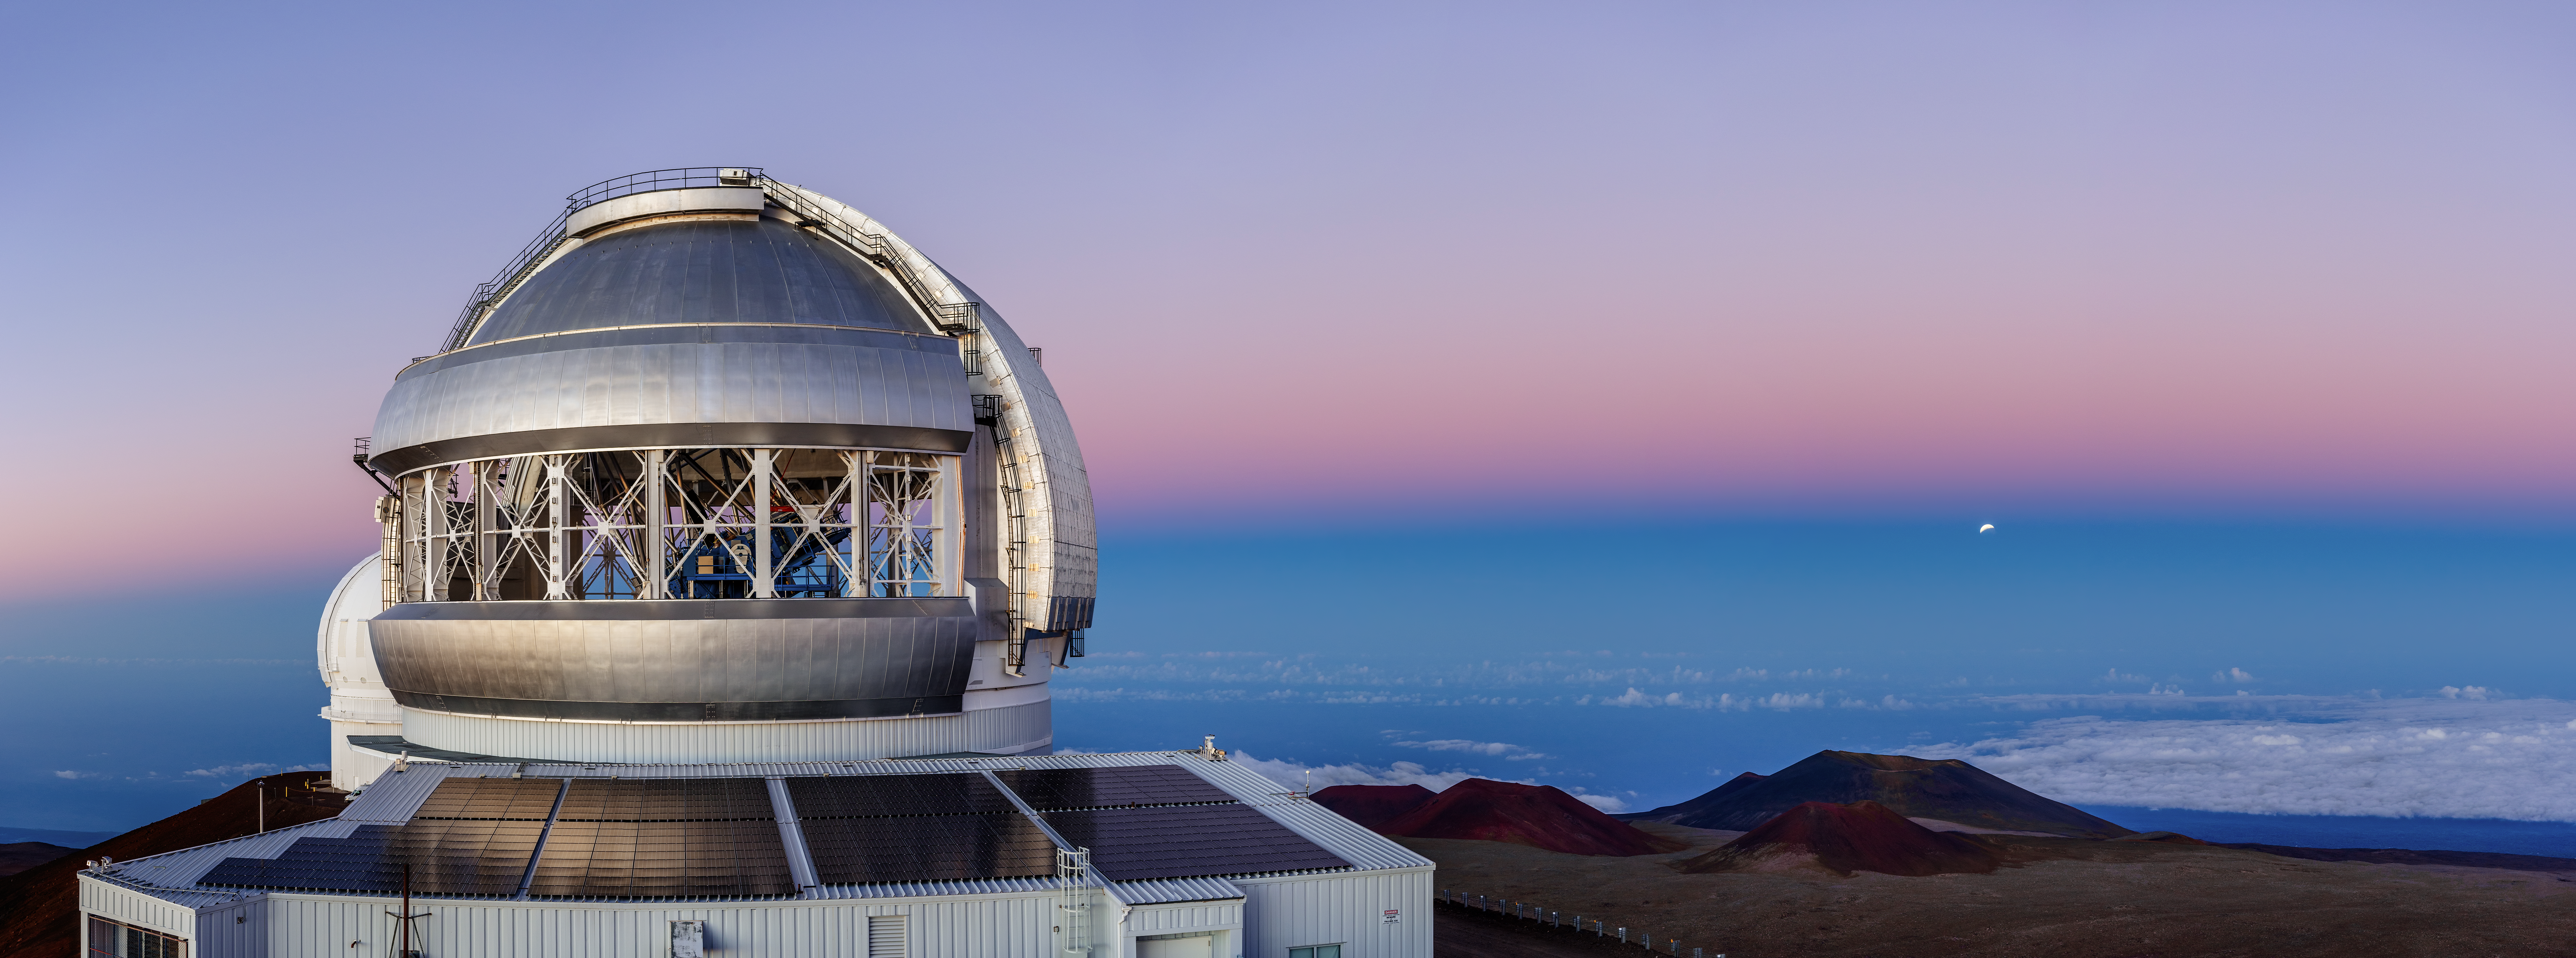

Eclipse near Moonrise

Breathtaking views of astronomical events are a never-ending source of great excitement for the staff at Gemini North, one half of the International Gemini Observatory, supported in part by the U.S. National Science Foundation and operated by NSF NOIRLab. One such example is the lunar eclipse taking place in the distance on the right side of this image, captured in 2019. It is seemingly encased in the dark blue band above the horizon. Lunar eclipses occur when Earth moves between the Sun and the Moon. The Moon, which is only visible by the sunlight reflected off it, is darkened by the Earth’s shadow. An eclipse like this one can be viewed from anywhere on Earth where the Moon is visible, though the extent of the eclipse depends on how aligned the Moon is to Earth’s shadow and one’s viewing location. In 2022, for example, the two lunar eclipses, both total eclipses, were visible from Gemini North in Hawai‘i.

Credit: International Gemini Observatory/NOIRLab/NSF/AURA/J. Chu